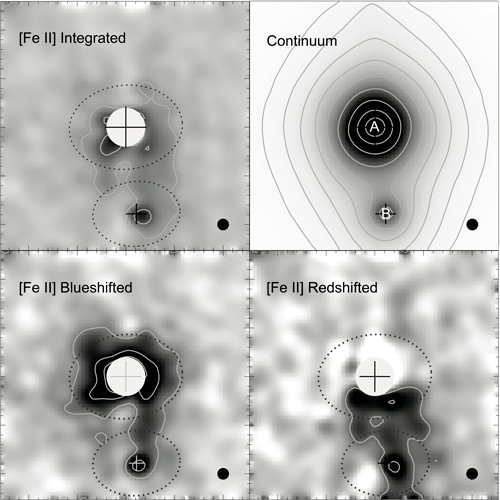

Emission images of UY Aur

Emission images of UY Aur. The large plus marks indicate the primary star, located in the upper portion of each panel and designated as "A" in the continuum image. The smaller plus marks indicate the secondary star, located below the primary star and labeled as "B" in the continuum panel. Large tick marks correspond to measures of 1 arcsecond (140 Astronomical Unit). The filled circles at the bottom right corners show the spatial resolution (=0.12").

Credit: National Astronomical Observatory of Japan